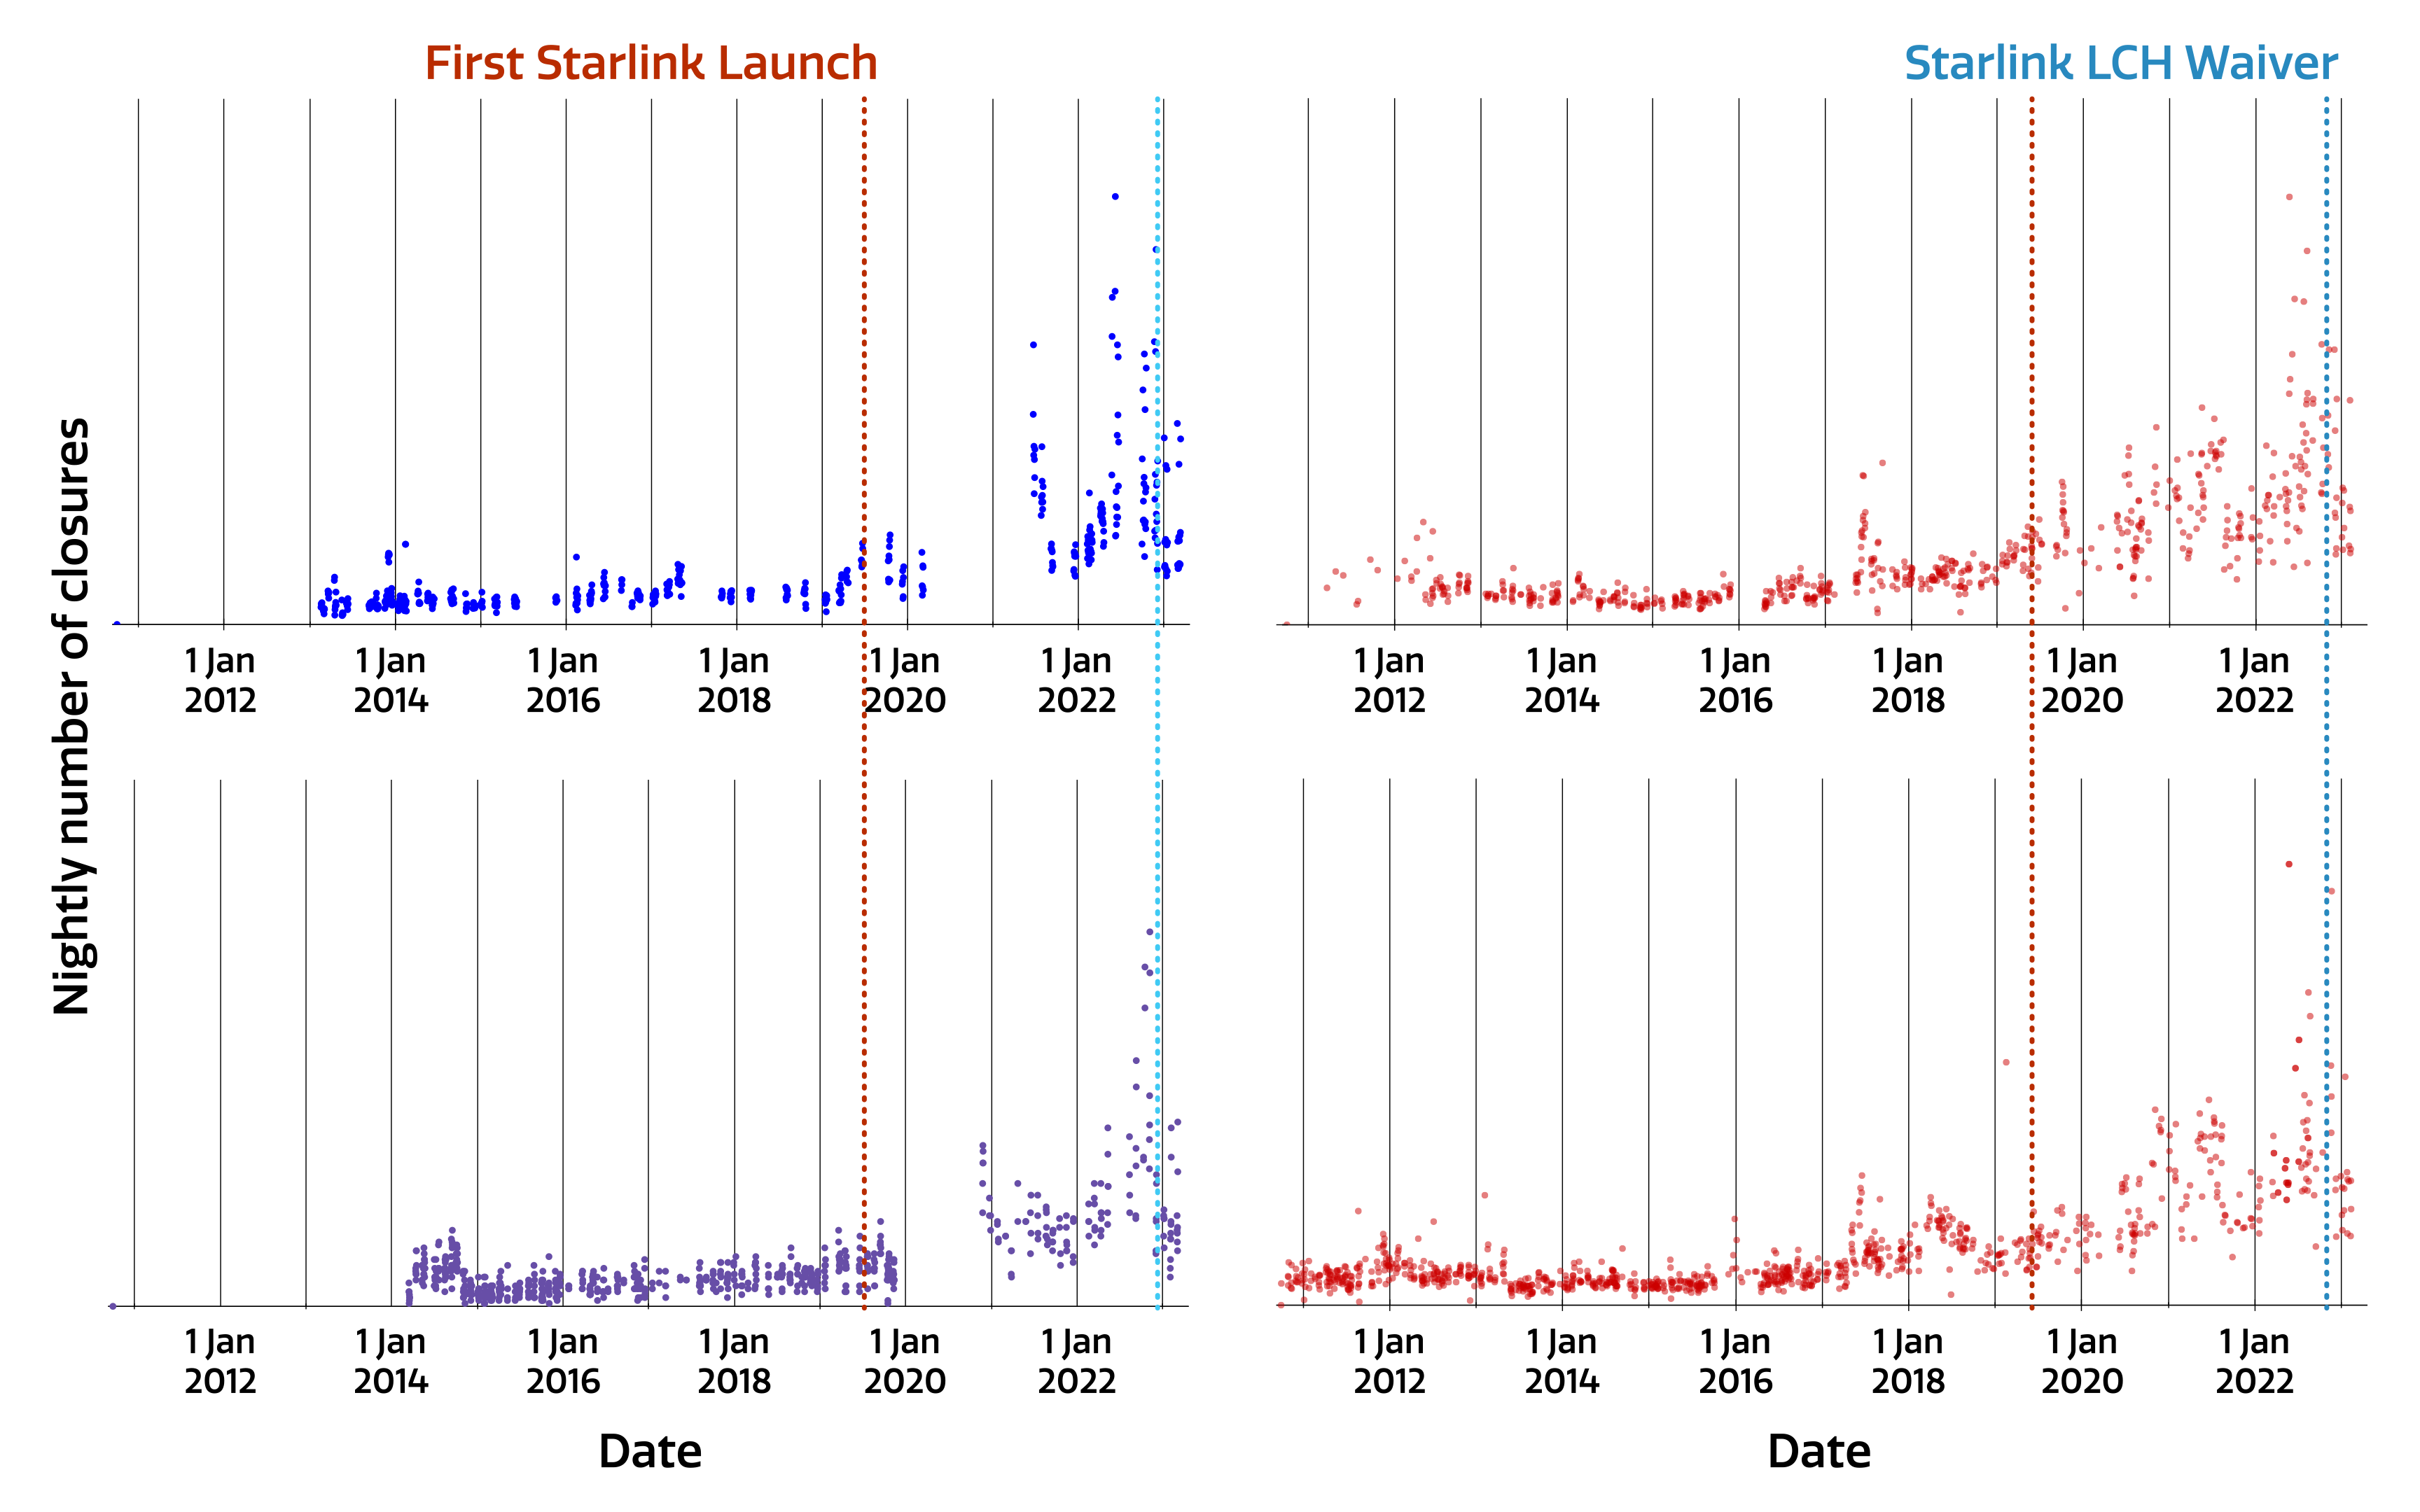

Number of telescope closures due to satellites

Historical number of engineering target closures due to satellites for Gemini South, one half of the International Gemini Observatory operated by NOIRLab (upper left), Keck 1 (upper right), Keck 2 (lower left), and Lick Observatory (lower right), covering 2012 to early 2023. The number of closures per telescope depends upon a number of variables such as the laser power, the telescope’s location, the size of the ‘keep-out cone’ etc. The vertical axes of these four panels have been normalized to an arbitrary common scale to illustrate the common trend. It can be seen that the number of closure windows began to increase after May 2019 when the first Starlink satellites were launched (red dotted line), followed by a fall-off after the blue dotted line which indicates the US Space Command’s Laser Clearinghouse Waiver for the Starlink satellites.

Credit: NOIRLab/NSF/AURA/J. Christou/P. Marenfeld